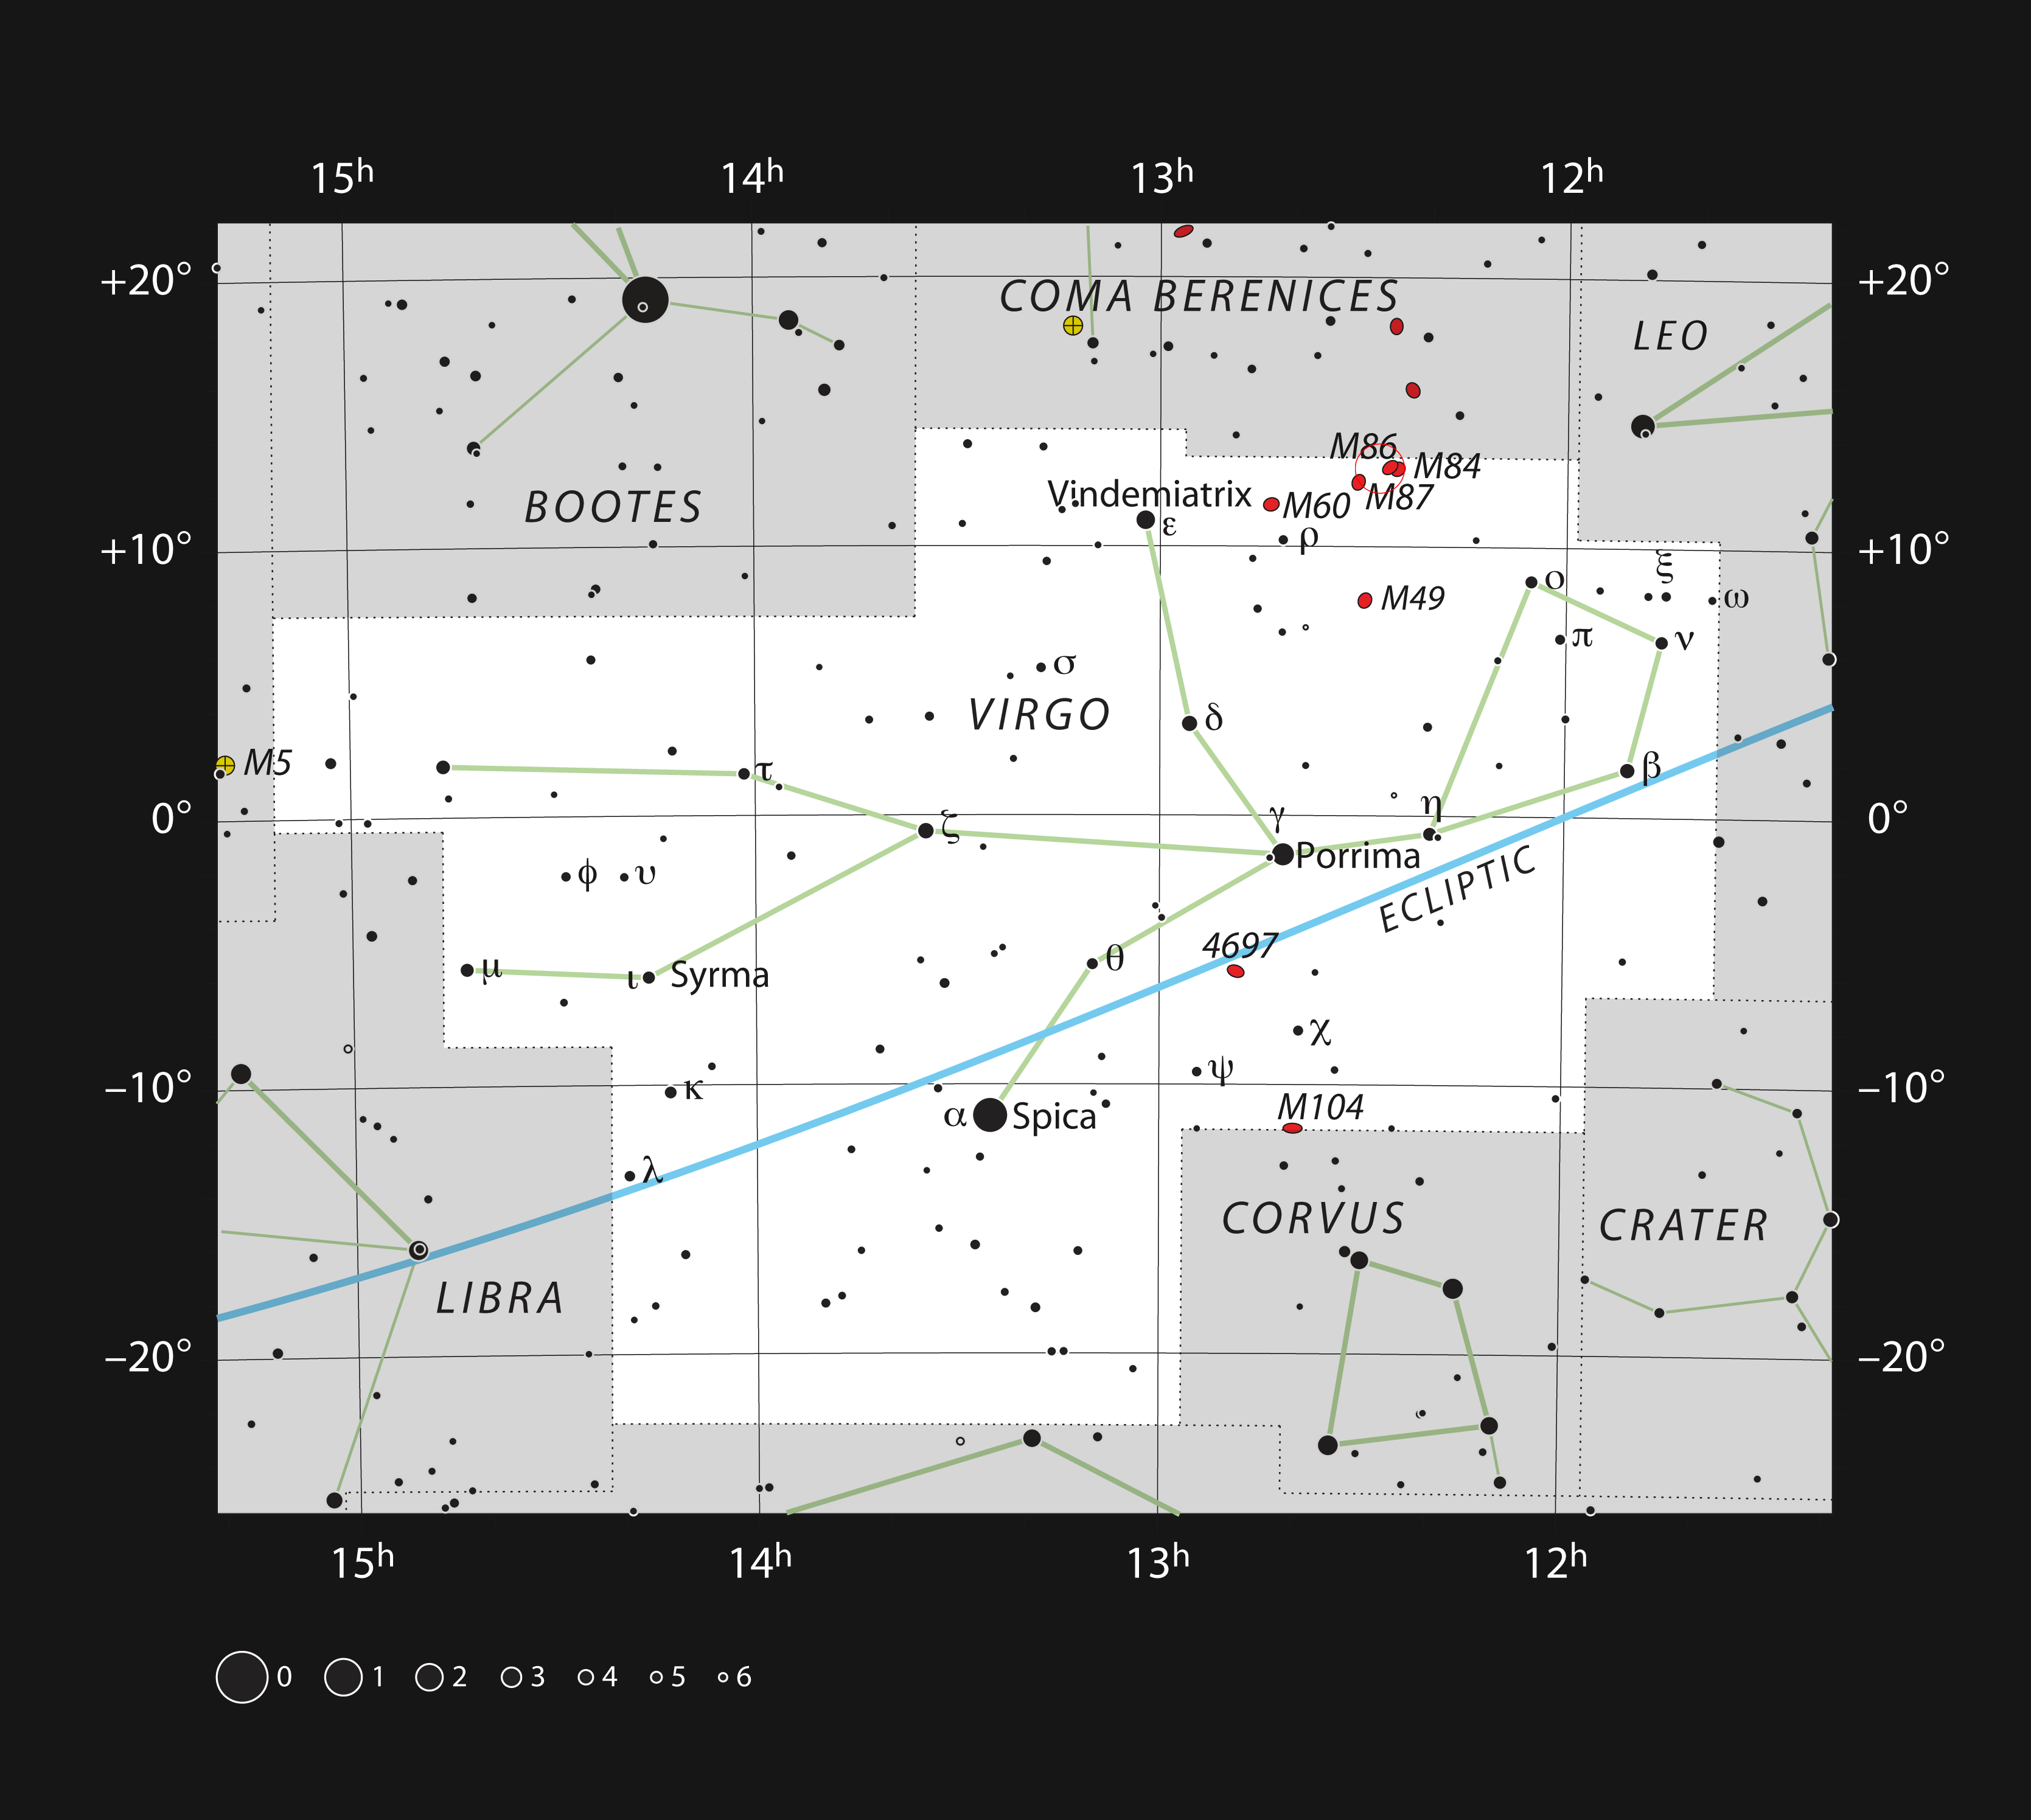

The Eyes in the constellation of Virgo

This chart shows the location of the pair of galaxies, NGC 4438 and NGC 4435, nicknamed The Eyes, in the constellation of Virgo (The Virgin). The map shows most of the stars visible to the unaided eye under good conditions, and the location of the galaxies themselves is indicated with a red circle. These galaxies can be easily seen with a small telescope, showing up as two faint oval glows among many others in this region, which is the core of the Virgo Cluster.

Credit: ESO, IAU and Sky & Telescope